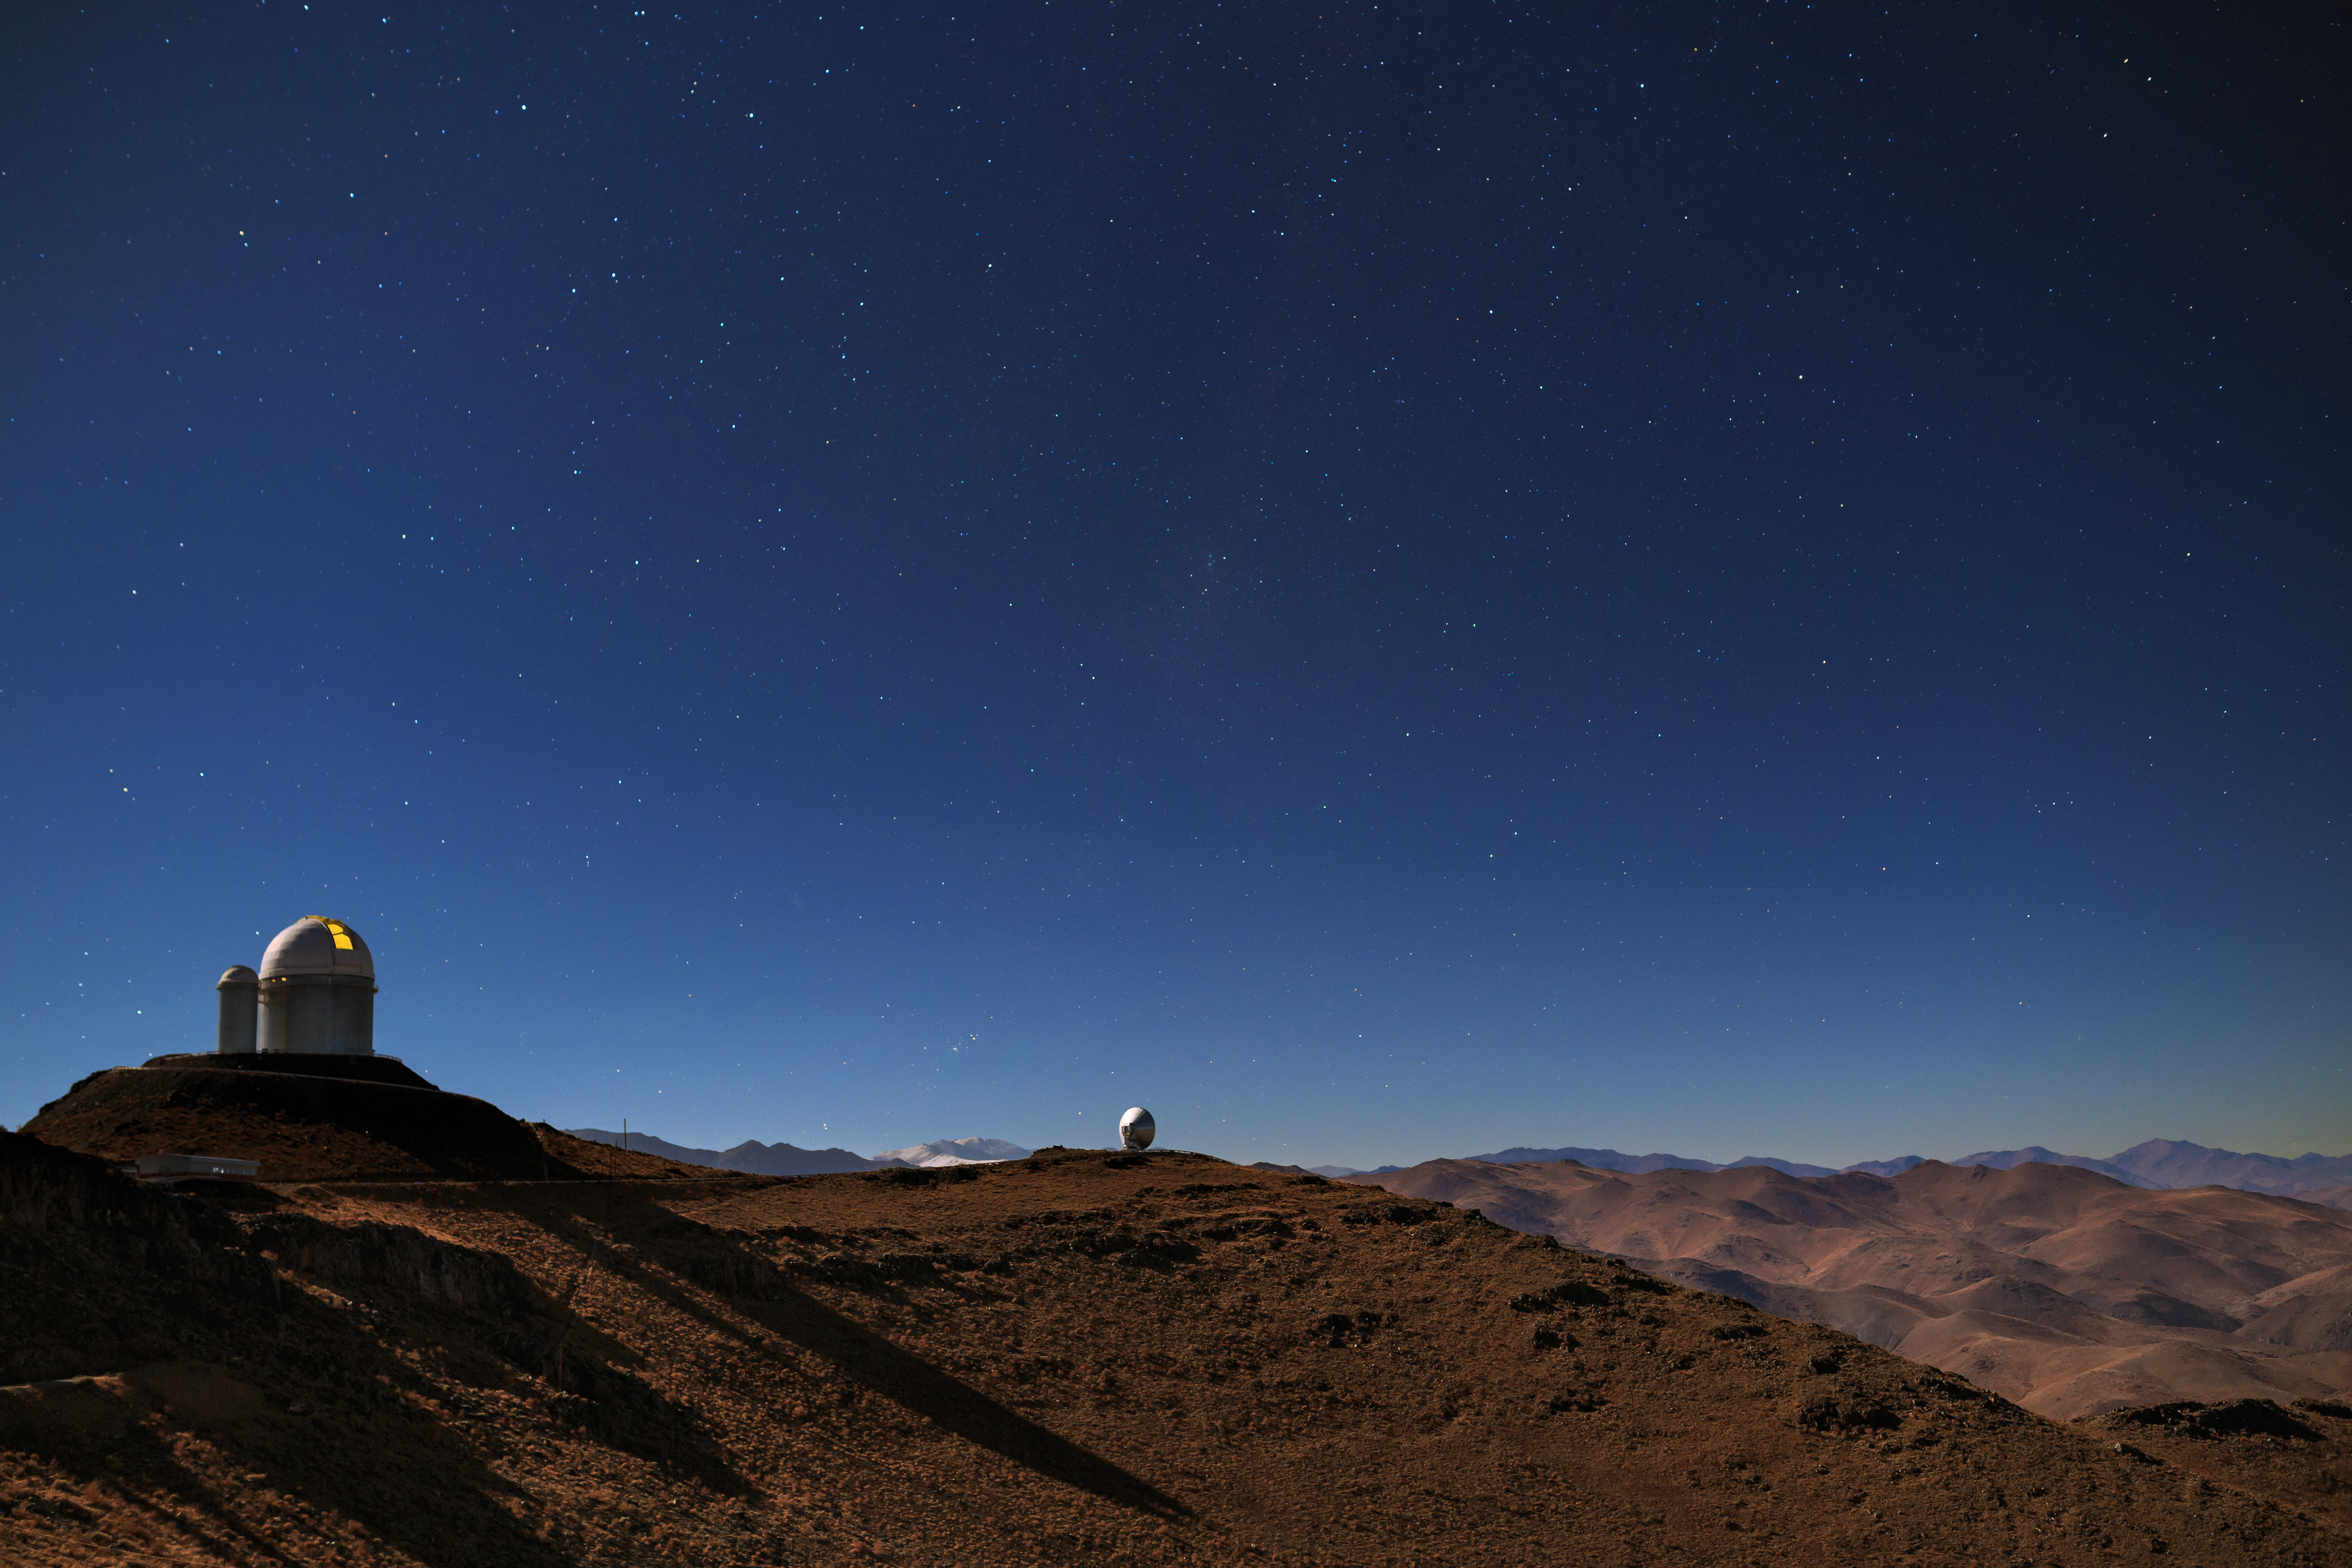

Glowing ESO 3.6-metre telescope at La Silla

The ESO 3.6-metre telescope (left) has been observing at La Silla Observatory in Chile's Atacama Desert for 40 years, having started in 1977. Since then, it has undergone some major improvements to ensure it keeps producing high-quality images of our Universe.

Credit: ESO/B. Tafreshi (twanight.org)